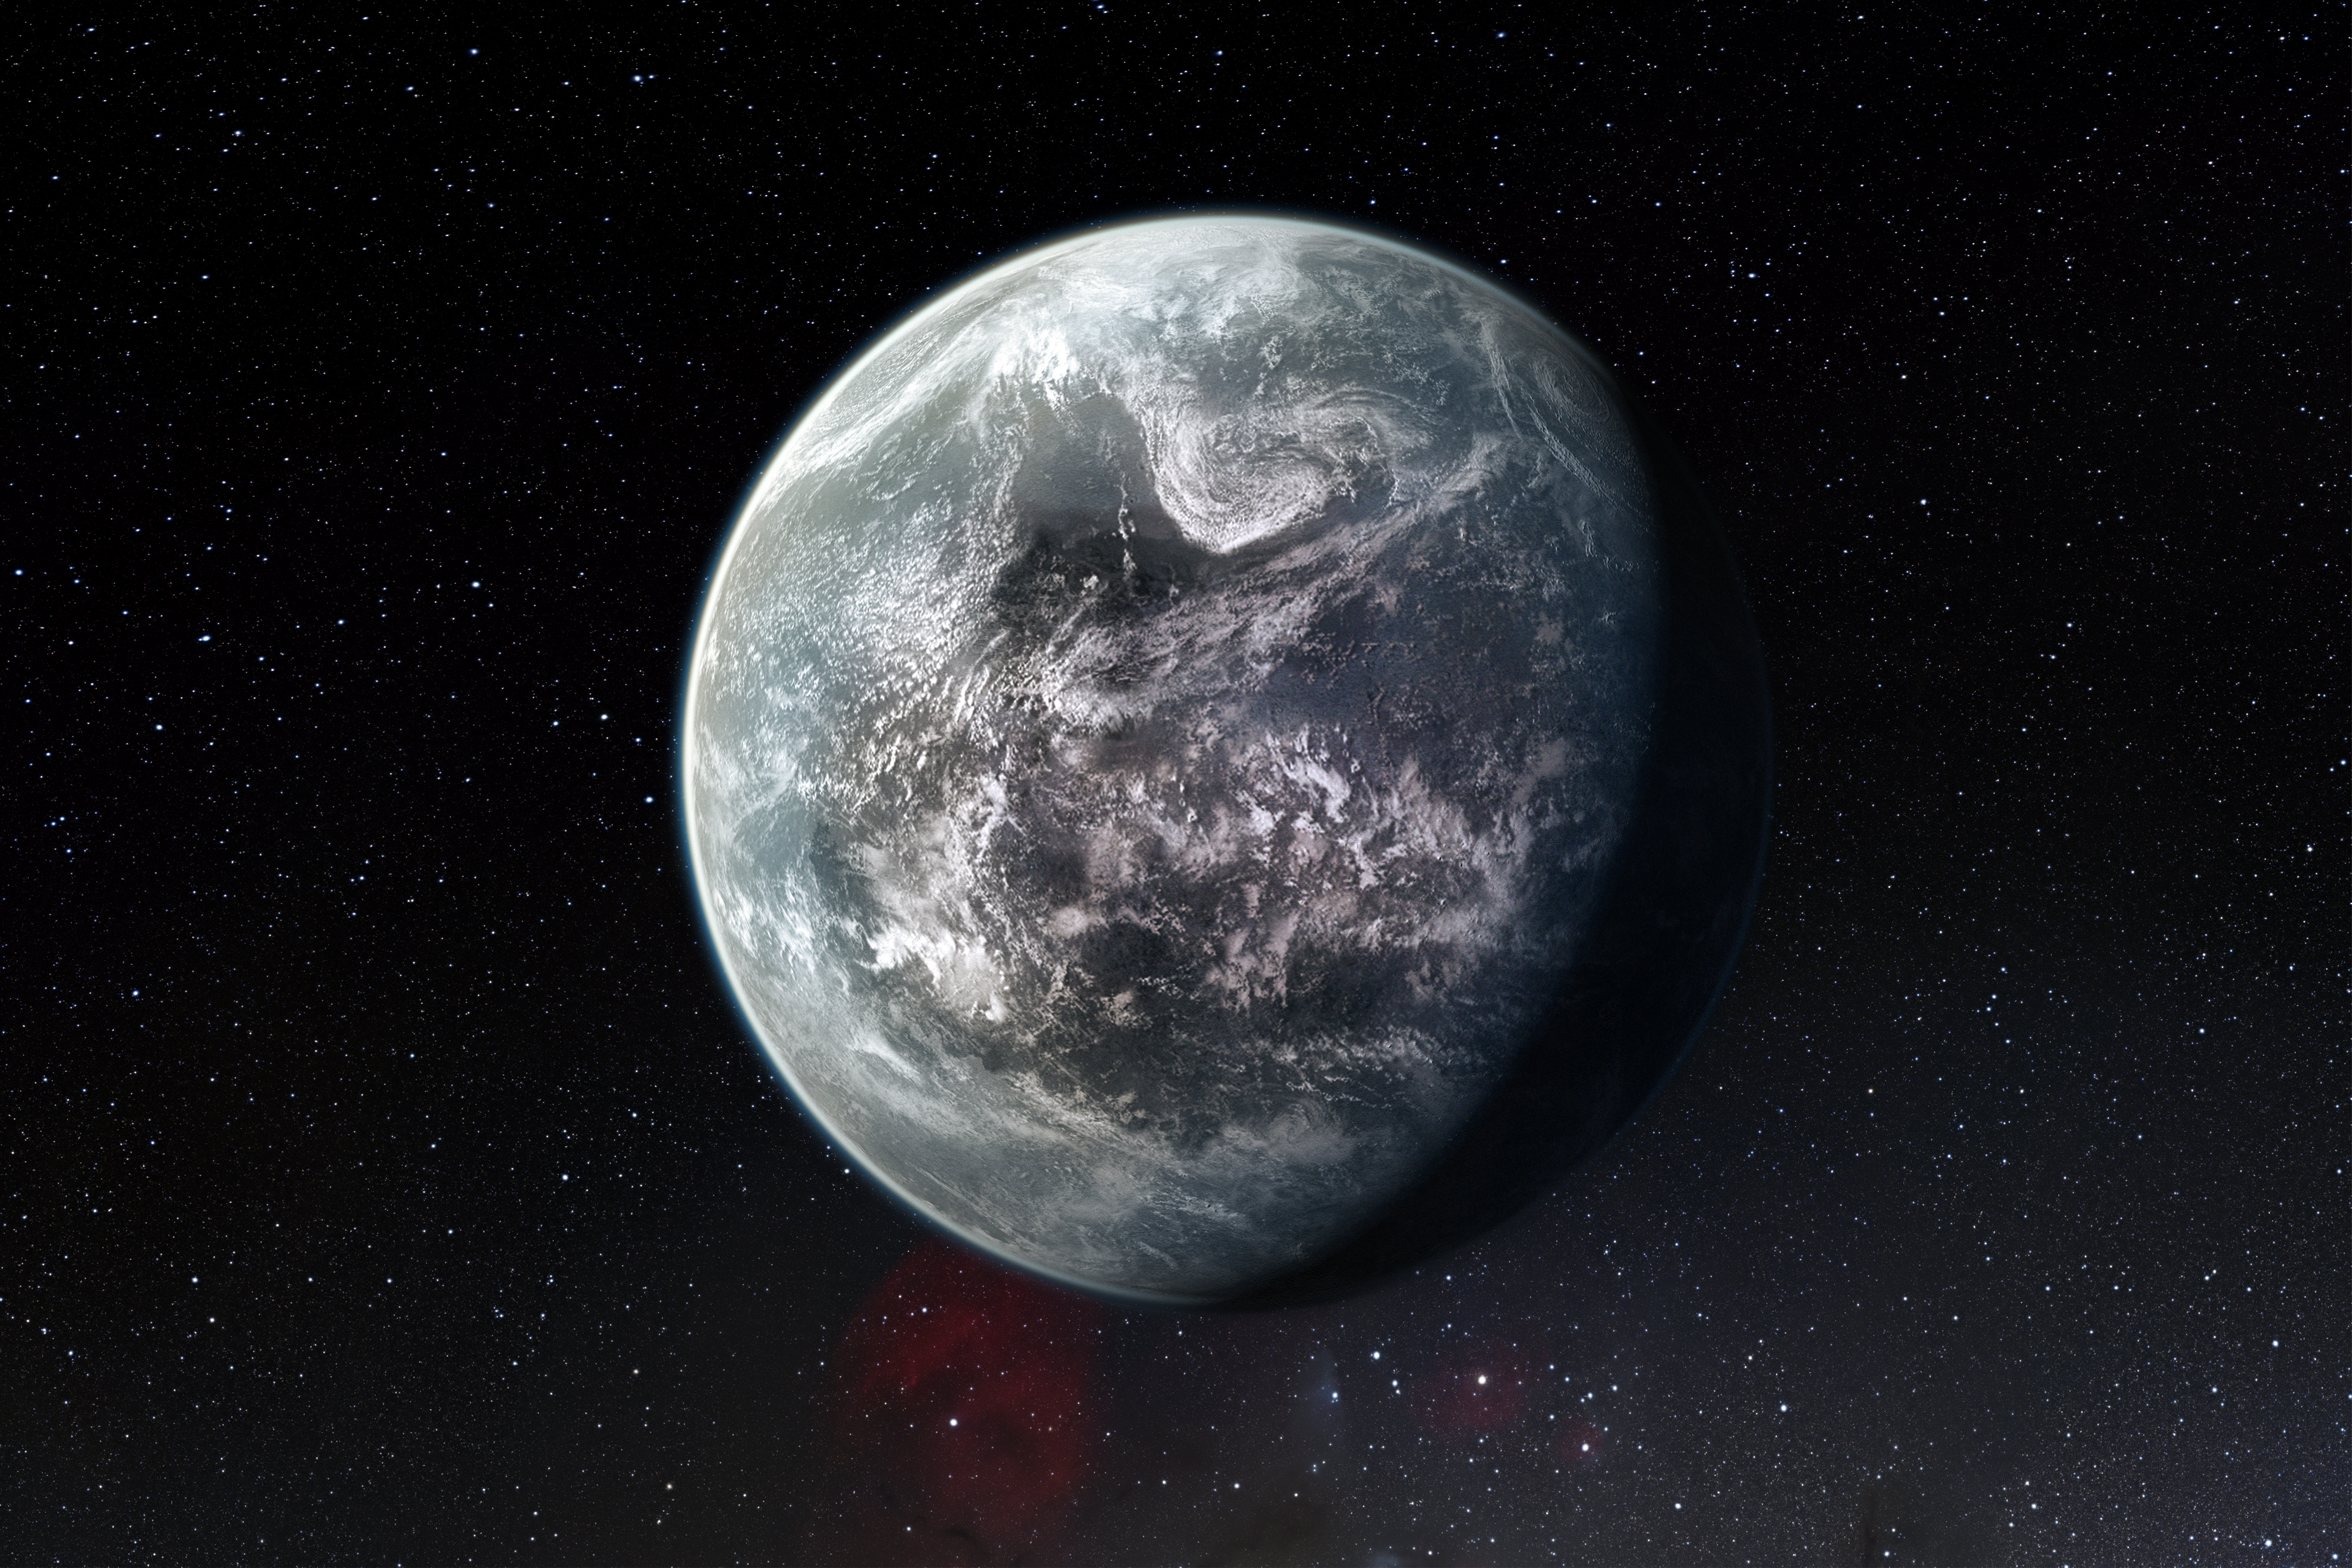

Artists’s impression of one of more than 50 new exoplanets found by HARPS: the rocky super-Earth HD 85512 b

This artist’s impression shows the planet orbiting the Sun-like star HD 85512 in the southern constellation of Vela (The Sail). This planet is one of sixteen super-Earths discovered by the HARPS instrument on the 3.6-metre telescope at ESO’s La Silla Observatory. This planet is about 3.6 times as massive as the Earth and lies at the edge of the habitable zone around the star, where liquid water, and perhaps even life, could potentially exist.

Credit: ESO/M. Kornmesser/Nick Risinger (skysurvey.org)